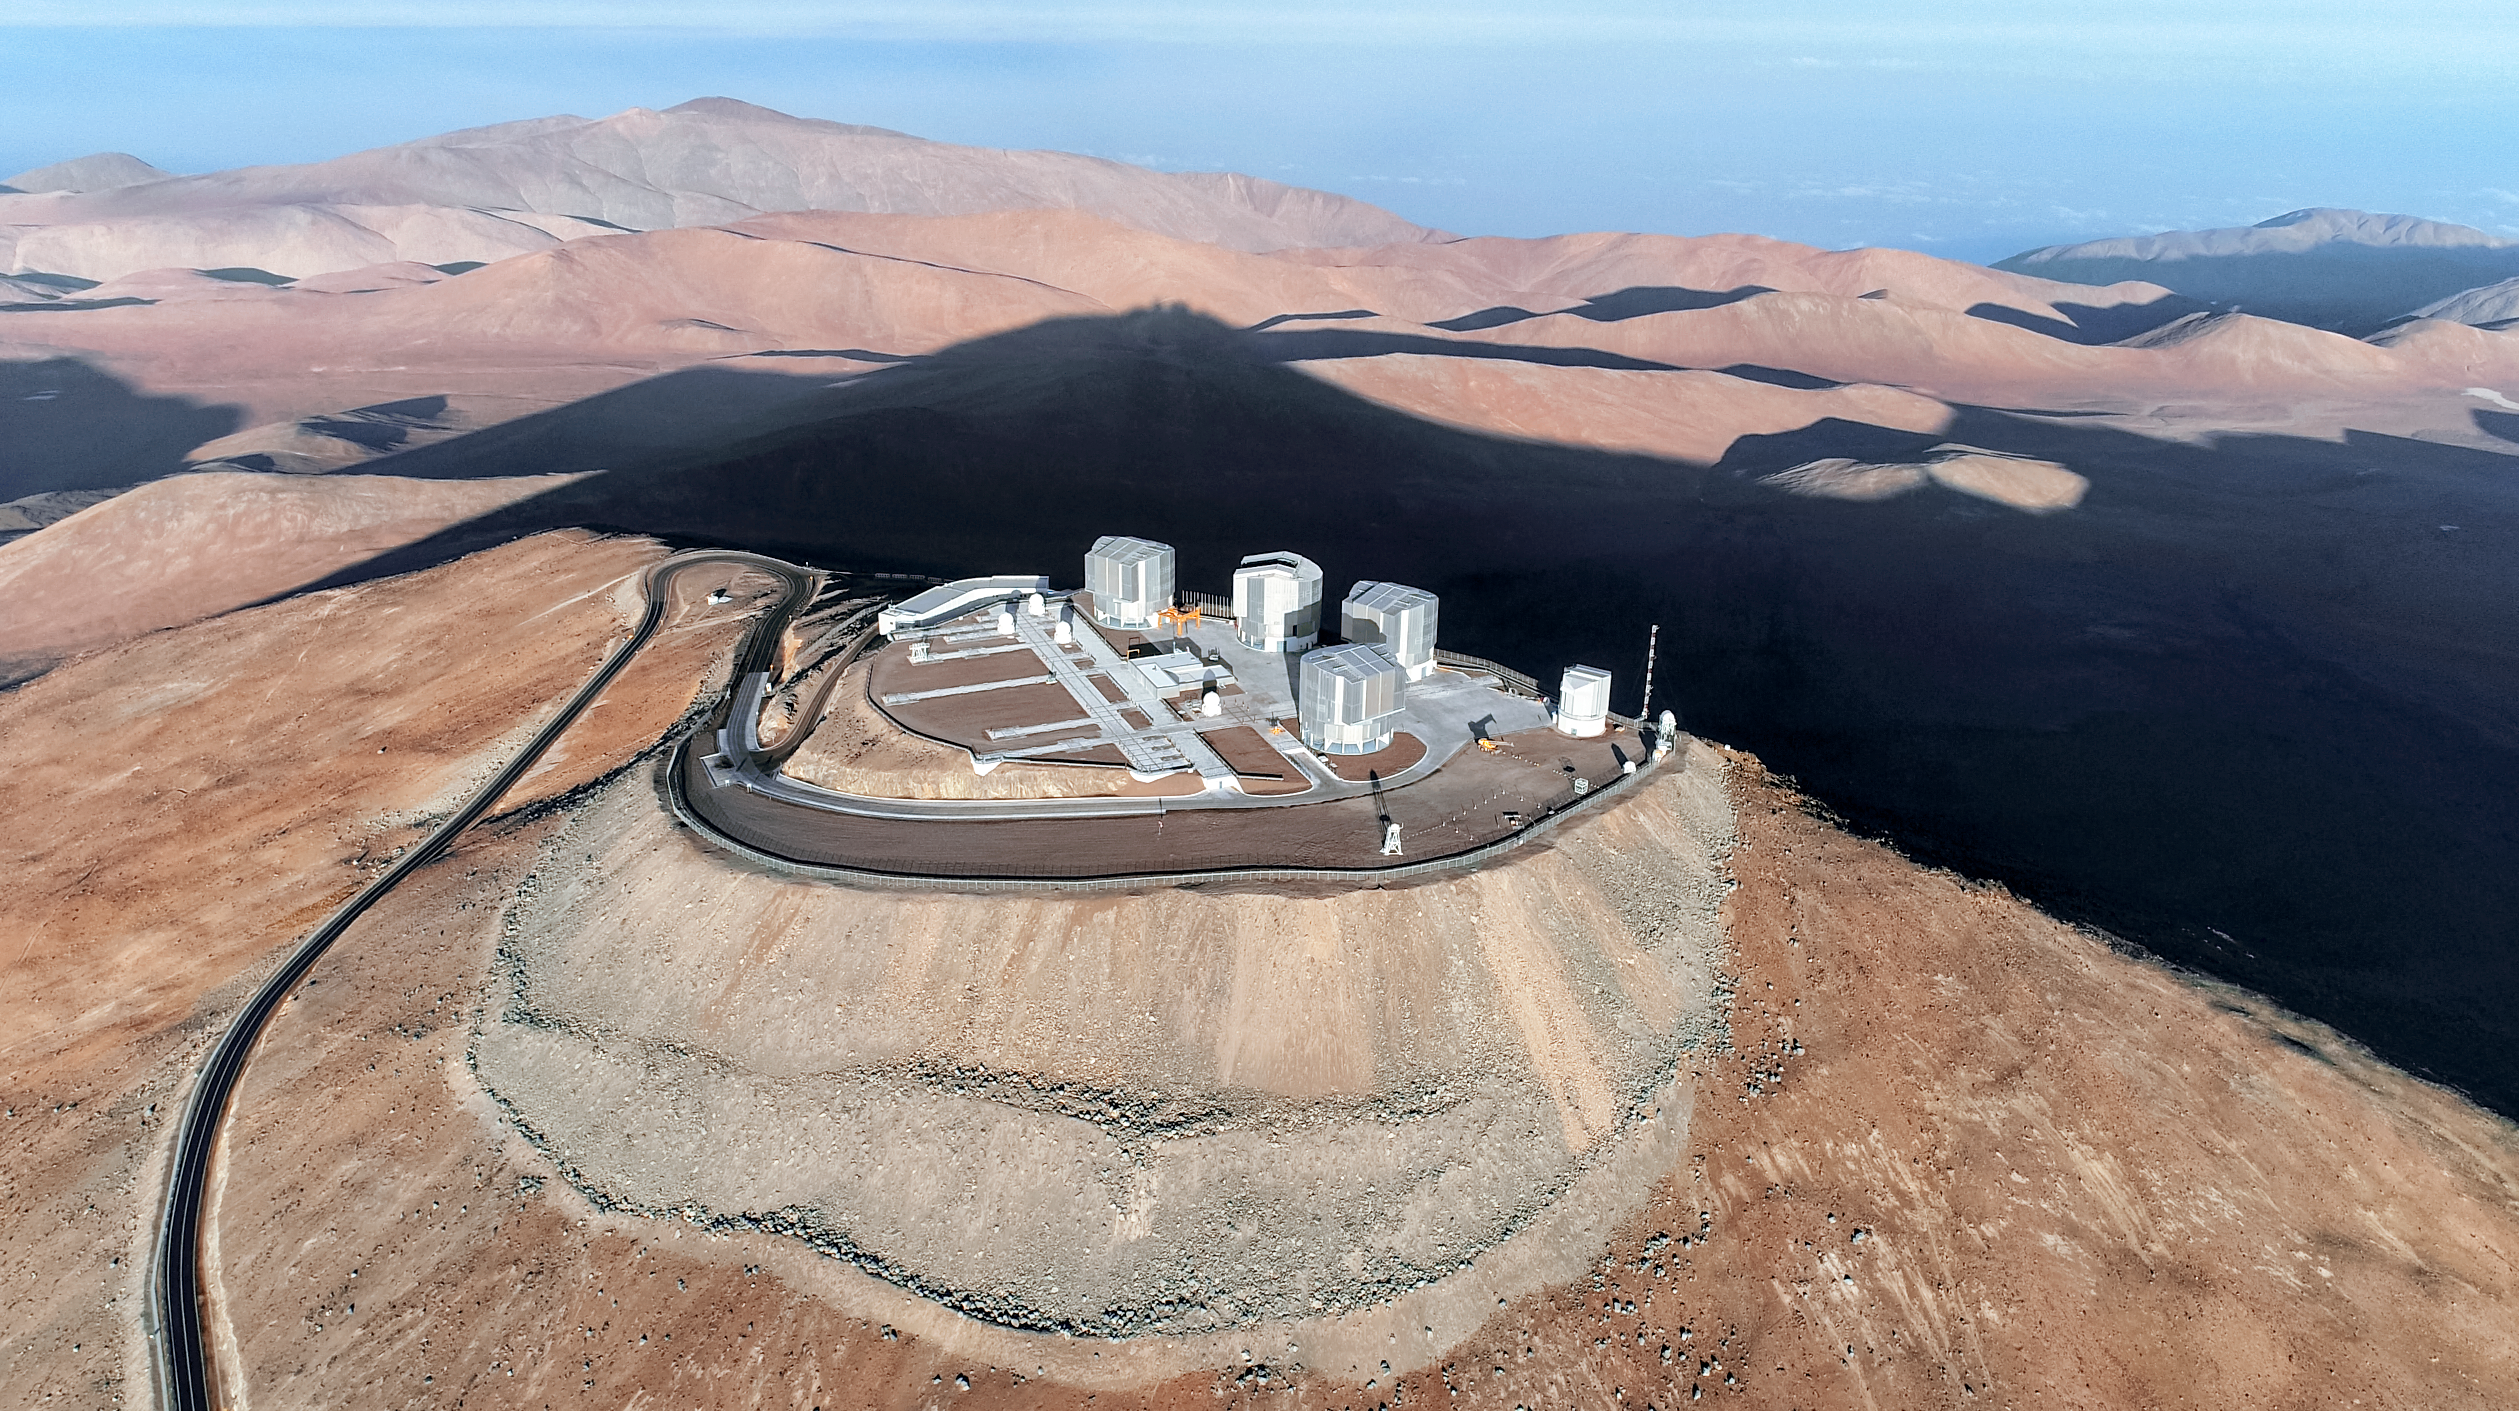

Paranal Observatory and the VLT

Aerial view of the VLT at Paranal Observatory. Visible are the four large 8.2-metre Unit Telescopes (UTs), as well as the smaller 1.8-m Auxillary Telescopes used during interferometry, when the UTs combine to act as one larger telescope. The telescope at the far rigtht of the observatory in the image is the 2.6-metre VLT Survey Telescope (VST), whose wide field of view is used to survey large areas of the sky in order to locate objects for larger telescopes, including the VLT, to observe.

Credit: ESO